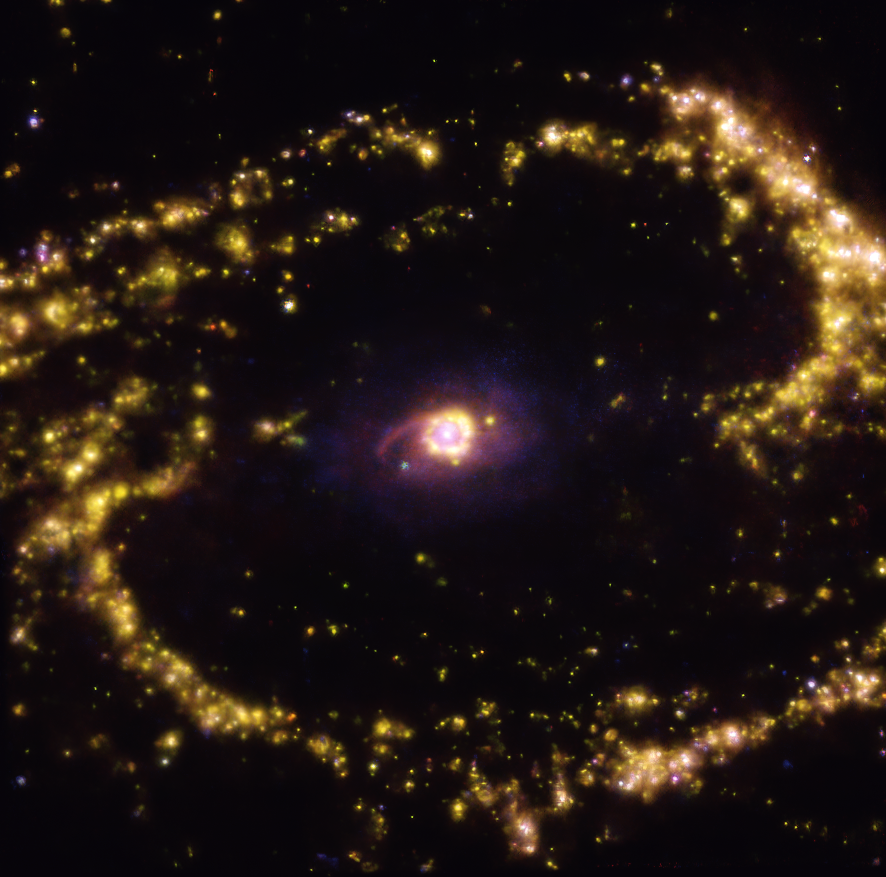

Warm gas clouds in NGC 1300 mapped with MUSE on ESO’s VLT

This image of the nearby galaxy NGC 1300 was taken with the Multi-Unit Spectroscopic Explorer (MUSE) on ESO’s Very Large Telescope (VLT) and it shows the distribution of warm gas clouds of ionised hydrogen, oxygen and sulphur gas, marking the presence of newly born stars.

NGC 1300 is a spiral galaxy, with a bar of stars and gas at its centre, located approximately 61 million light-years from Earth in the constellation Eridanus.

The images were taken as part of the Physics at High Angular resolution in Nearby GalaxieS (PHANGS) project, which is making high-resolution observations of nearby galaxies with telescopes operating across the electromagnetic spectrum.

Credit: ESO/PHANGS